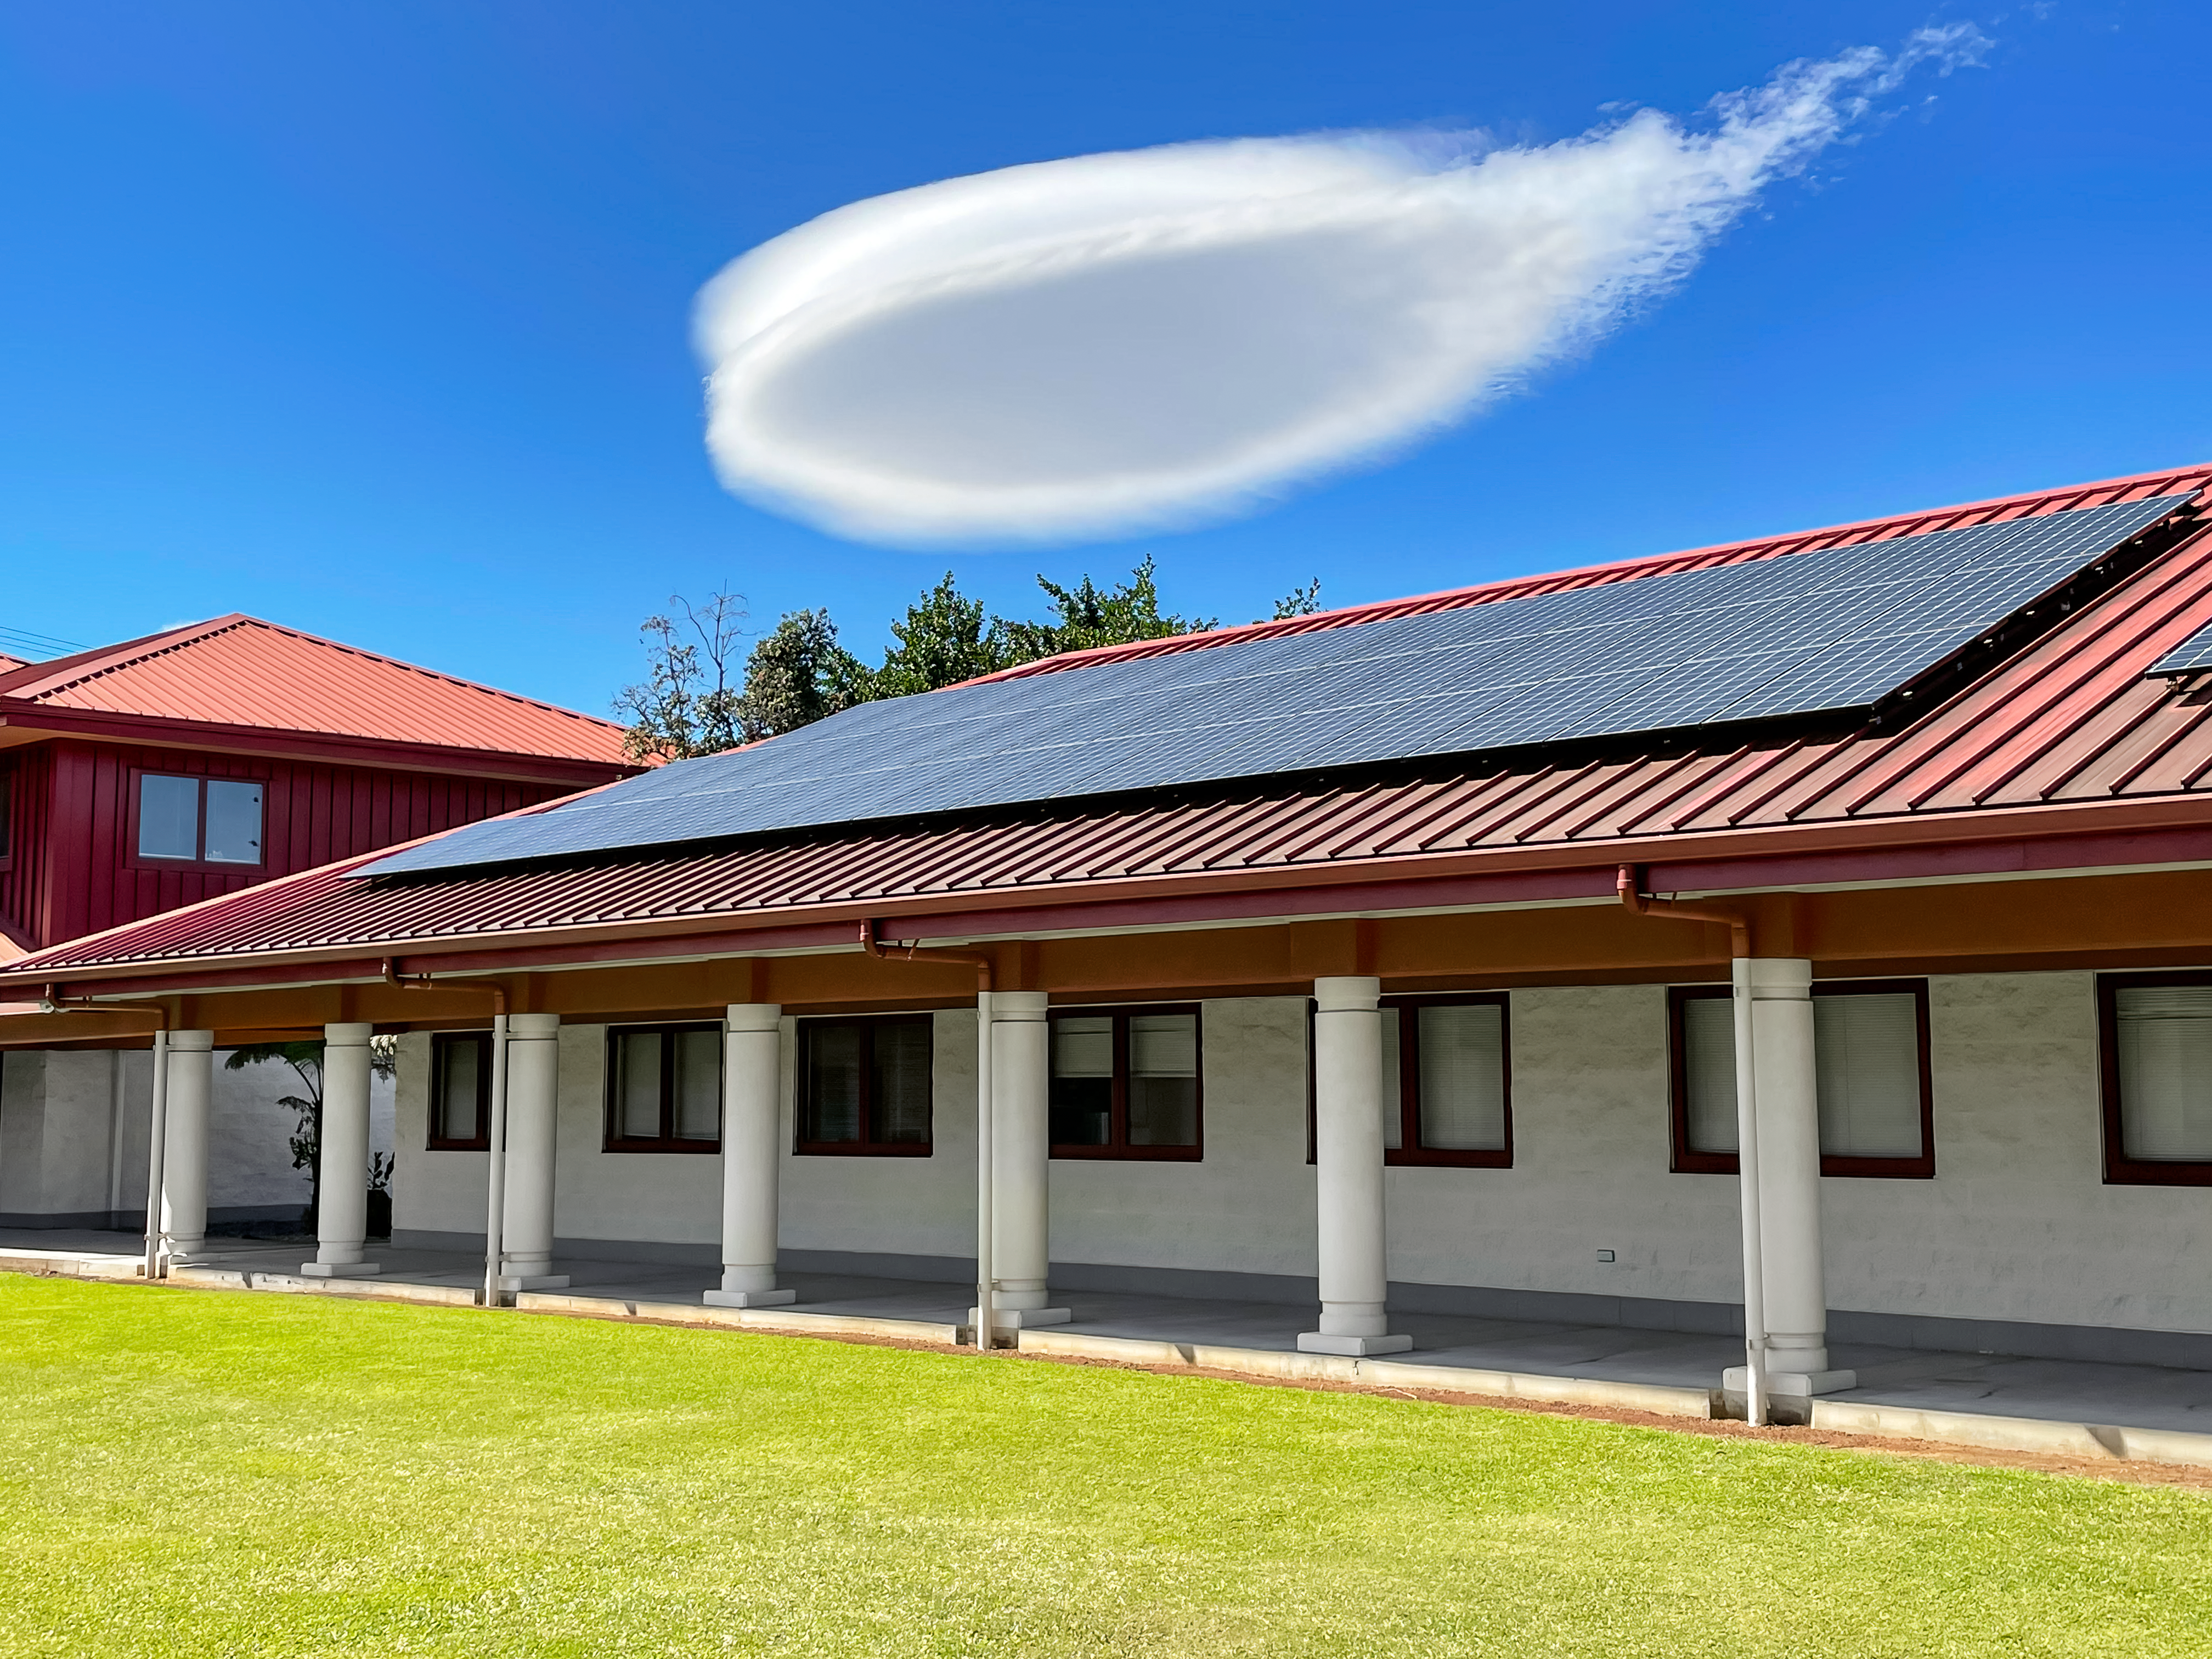

Lenticular Clouds in Hilo

Lenticular clouds captured above the Gemini North Hilo Base Facility in Hilo, Hawai‘i.

Credit: NOIRLab/NSF/AURA/J. Diller